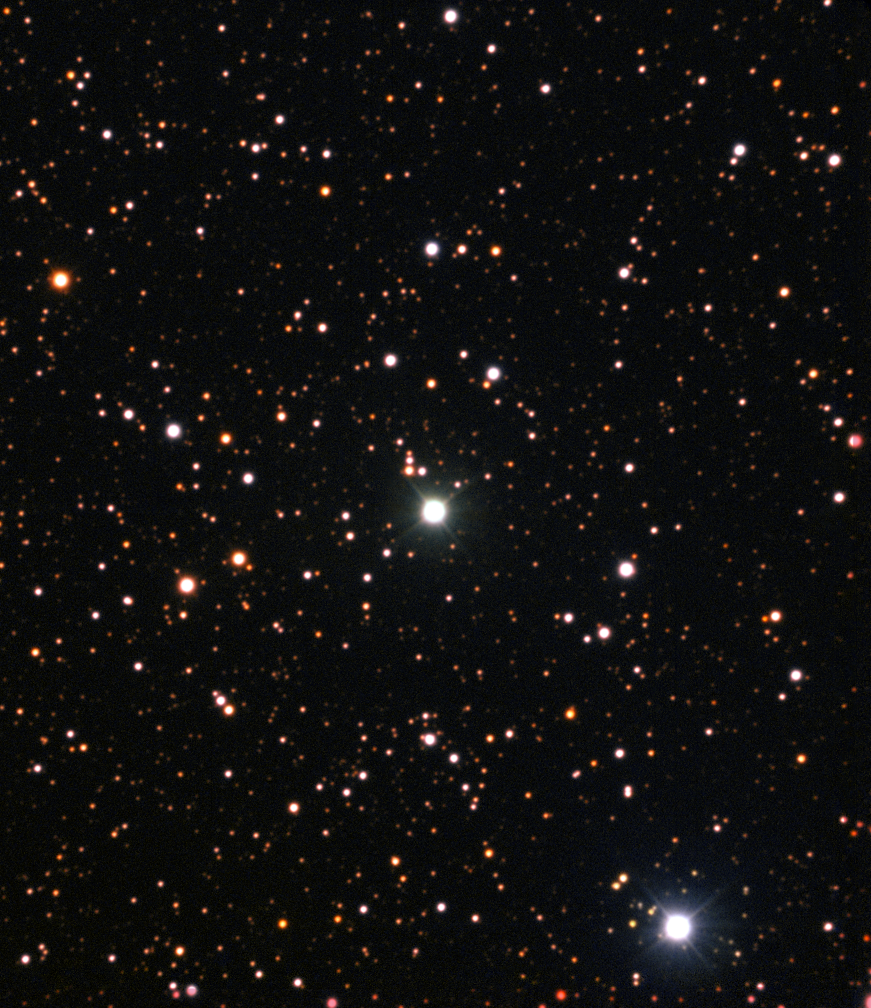

Nova Centauri 2013

This image from the New Technology Telescope at ESO’s La Silla Observatory shows Nova Centauri 2013 in July 2015 as the brightest star in the centre of the picture. This was more than eighteen months after the initial explosive outburst. This nova was the first in which evidence of lithium has been found.

Credit: ESO